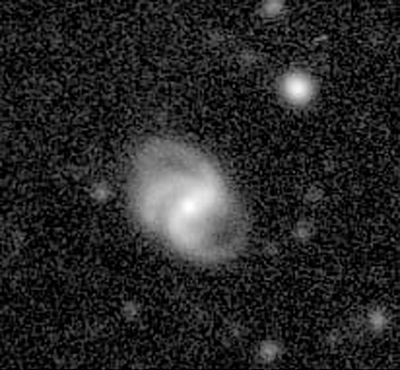

Disturbed spiral galaxy in the Abell 496 field

This image shows a galaxy with a strange structure in the Abell 496 Field. This image is reproduced on a logarithmic intensity scale to better show the structure of the objects. At this scale, the individual pixels in the original frames are visible. The sky field measures 0.8 x 0.8 arcmin 2. North is up and East left.

The WFI image of Abell 496 was obtained in blue light (B-band) and corresponds to a total integration time of 7560 seconds, split into a number of exposures lasting between 600 and 1200 seconds. The faintest objects just detectable in this image have a B-magnitude of about 26.5.

Credit: ESO